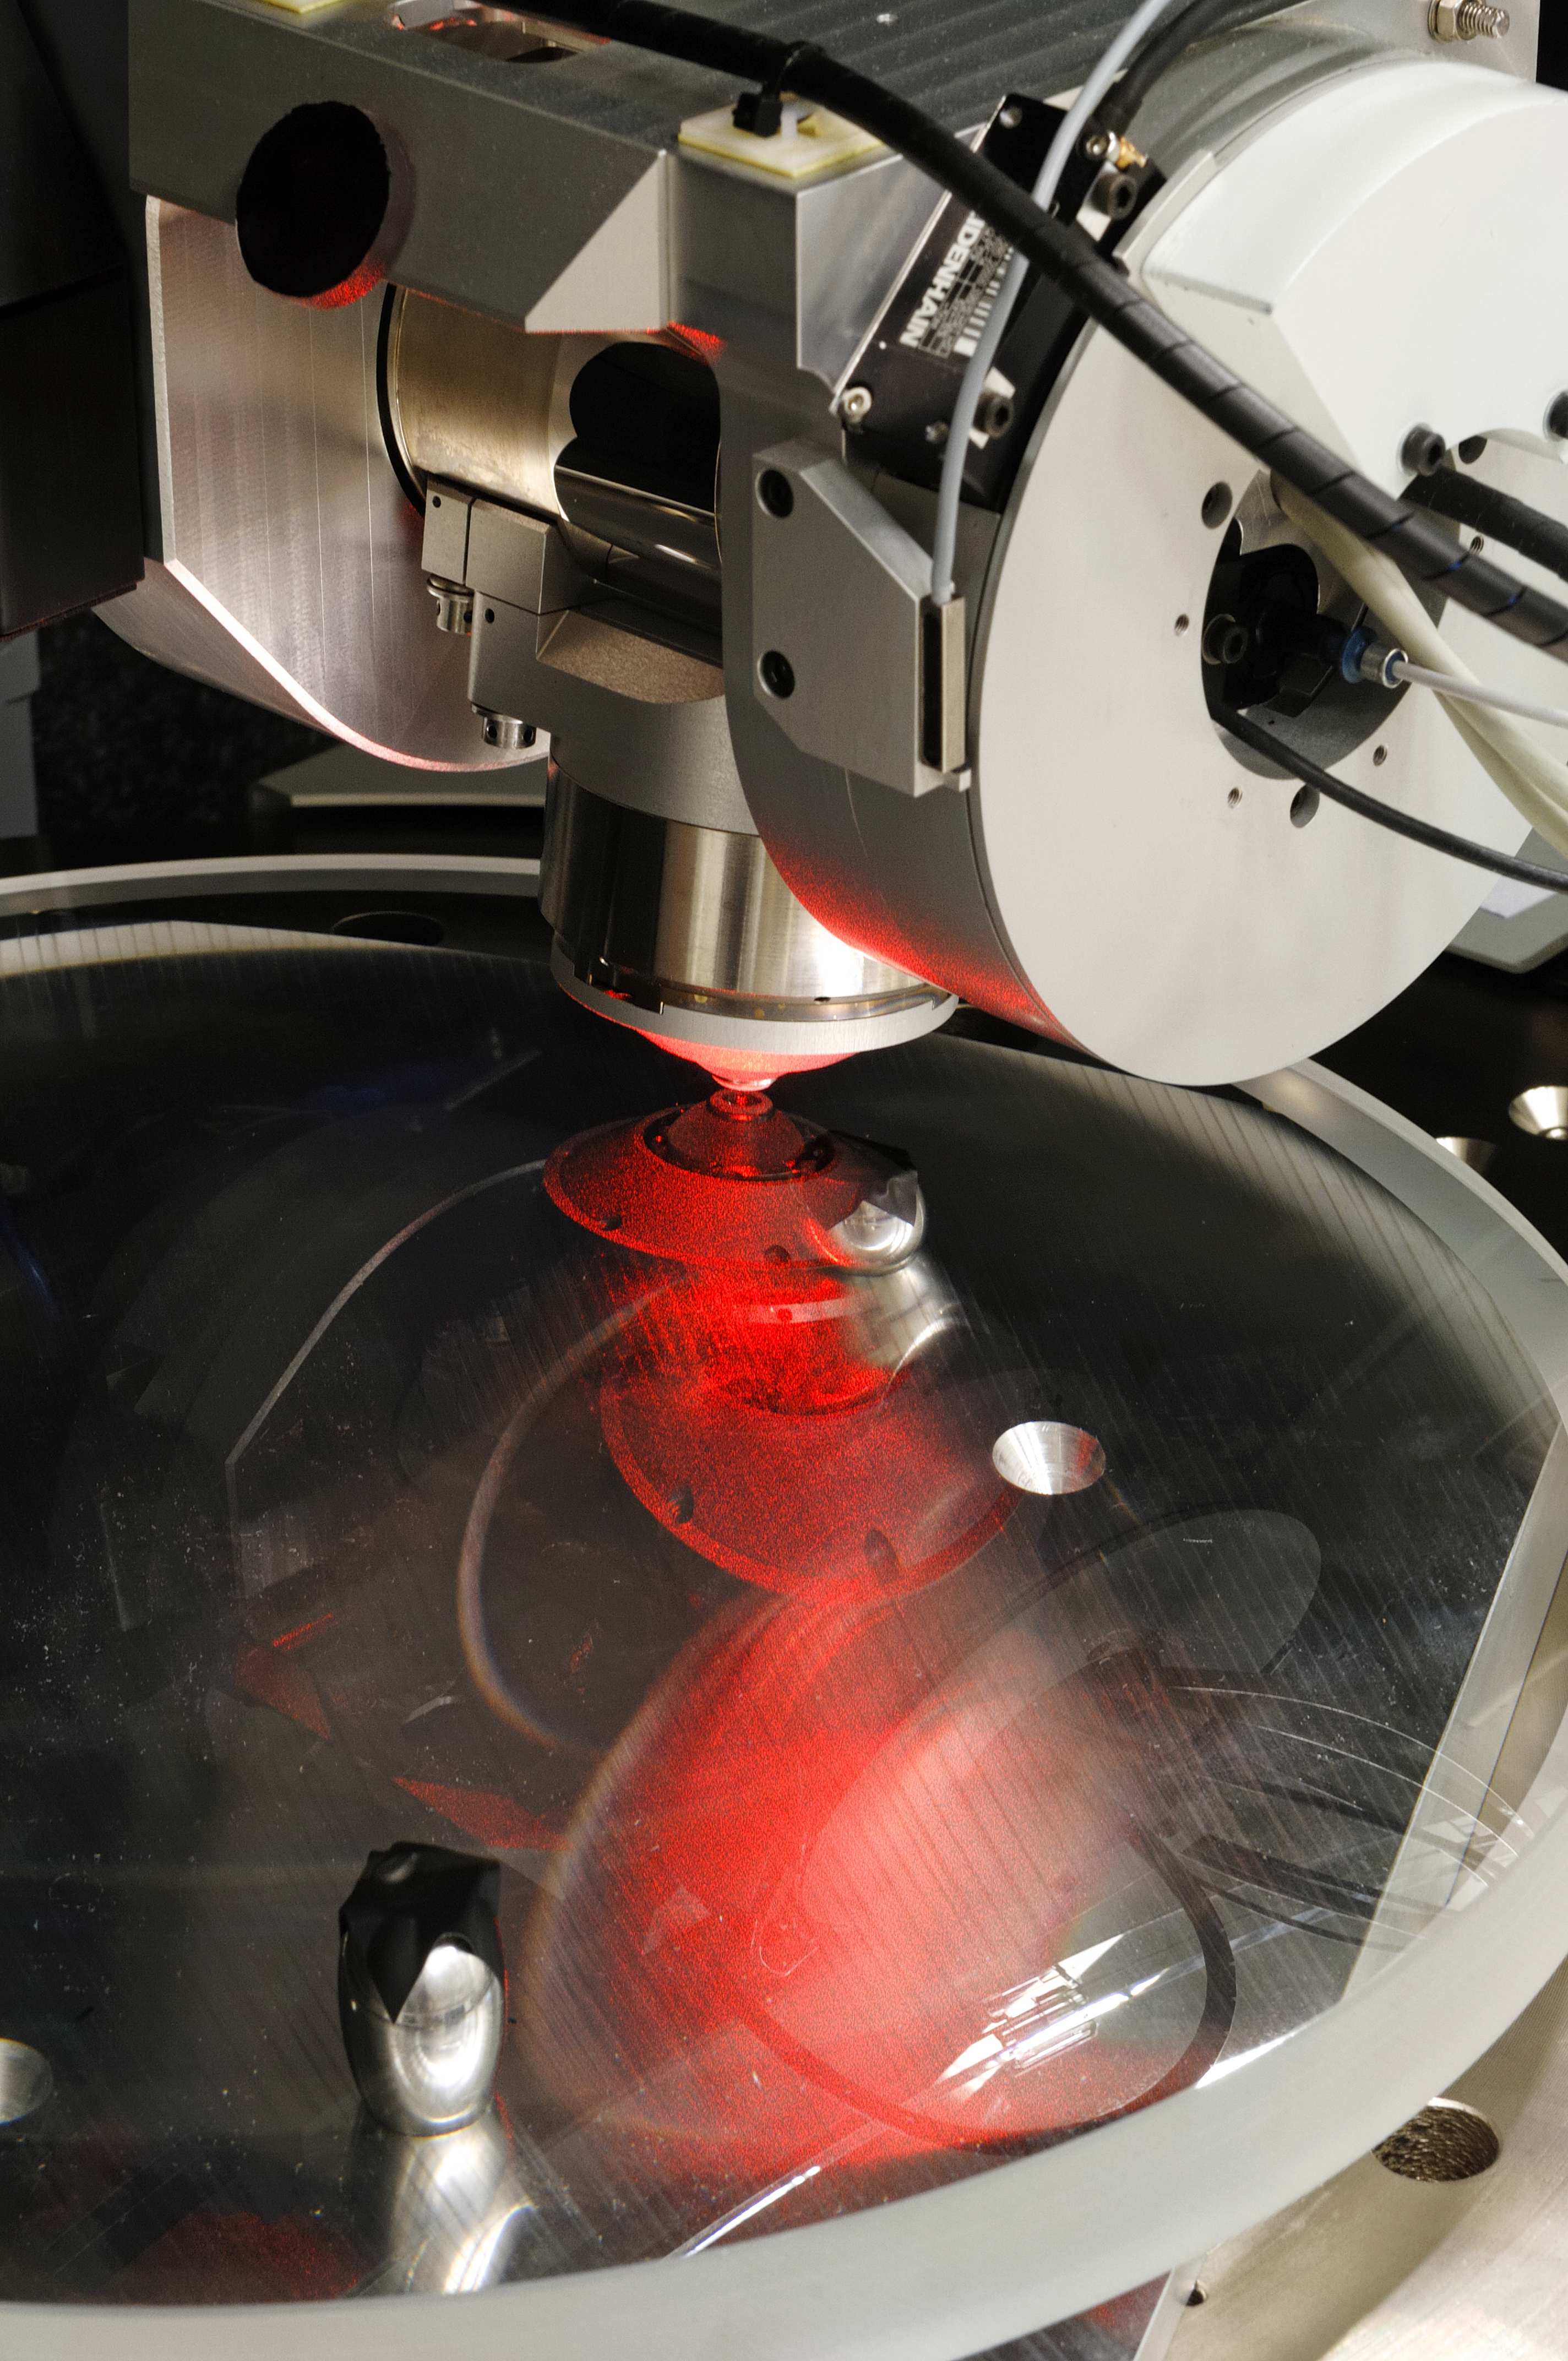

VLT 4LGSF OTA L2 lens measurement on NANOMEFOS

VLT 4LGSF OTA L2 lens measurement on NANOMEFOS Aspherical and freeform optics enable significant improvements in the performance of optical instruments for the semiconductor industry, medical applications, space, astronomy and other scientific research fields. Freeform optics results in fewer optical aberrations, and considerably reduces the number of components needed, which leads to better optical transmission, smaller dimensions and a lower instrument mass. Innovative designs are also made possible. Classical methods of measuring are not suitable for measuring these complex, asymmetric and strongly curved surfaces. To solve this problem TNO developed NANOMEFOS (Nanometer Accuracy Non-contact Measurement of Freeform Optical Surfaces), a device that can measure large freeform optics quickly and without contact at a measurement uncertainty of just a few nanometres. NANOMEFOS signifies a revolution for the manufacture of freeform optics. The object to be measured (which may also have non-rotational symmetry or an interrupted surface) is placed on a continually rotating, air-bearing spindle over which an optical probe moves enabling very high scanning speeds (up to 1.5 m/s). The position of the probe and the spindle are measured by an interferometry system and capacitive sensors relative to a silicon carbide metrology frame, thereby compensating the measurements for drift as well as static and dynamic position errors. More info at: www.tno.nl/vlt4lgsf and www.tno.nl/nanomefos

Credit: F. Kamphues/TNO/ESO